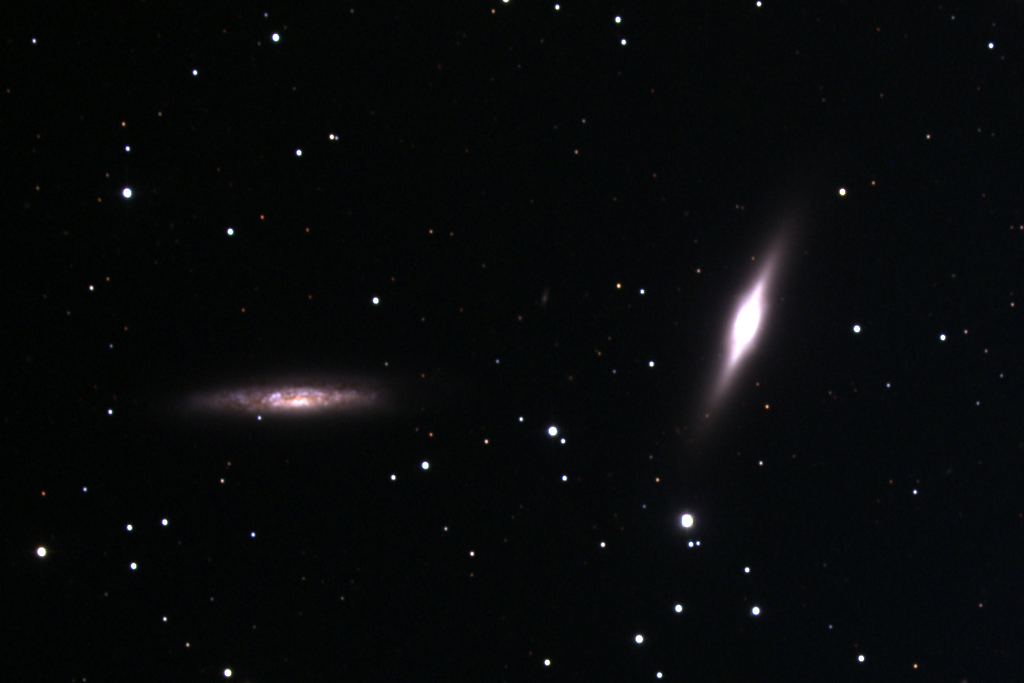

NGC 7332/7339

This pair of galaxies is in the constellation Pegasus. A dynamically isolated binary system (number 570 in the catalog of double galaxies compiled by Igor Karachentsev), NGC7332 and 7339 are too far apart for obvious interaction (such as tails and streamers), although they are almost certainly orbiting around each other.

NGC7332 is the brighter galaxy to the right (west) of the image. It shows evidence of partial dust lanes, has an extended envelope and possesses a compressed, bright, box-like central bulge. It is classified S0(pec), being an intermediate lenticular galaxy, and its peculiar tag refers to the unusual box-like shape of the central region (sometimes called peanut-shaped).

The accompanying NGC7339 is seen edge-on and is thought to be of type Sbc (a mixed spiral), but its orientation makes it hard to classify exactly. It is also somewhat dimmer than its companion, although at a distance of about sixty million light-years, neither is visible to the naked eye.

Receding from us at over eight hundred miles per second, they are orbiting each other at about sixty miles per second. This isn't as fast as it sounds for galaxies which are about a million trillion miles across.

This image is a combination of observations made with the Kitt Peak National Observatory's 0.9-meter telescope in November of 1998.

Credit: Doug Williams, N.A.Sharp/NOIRLab/NSF/AURA